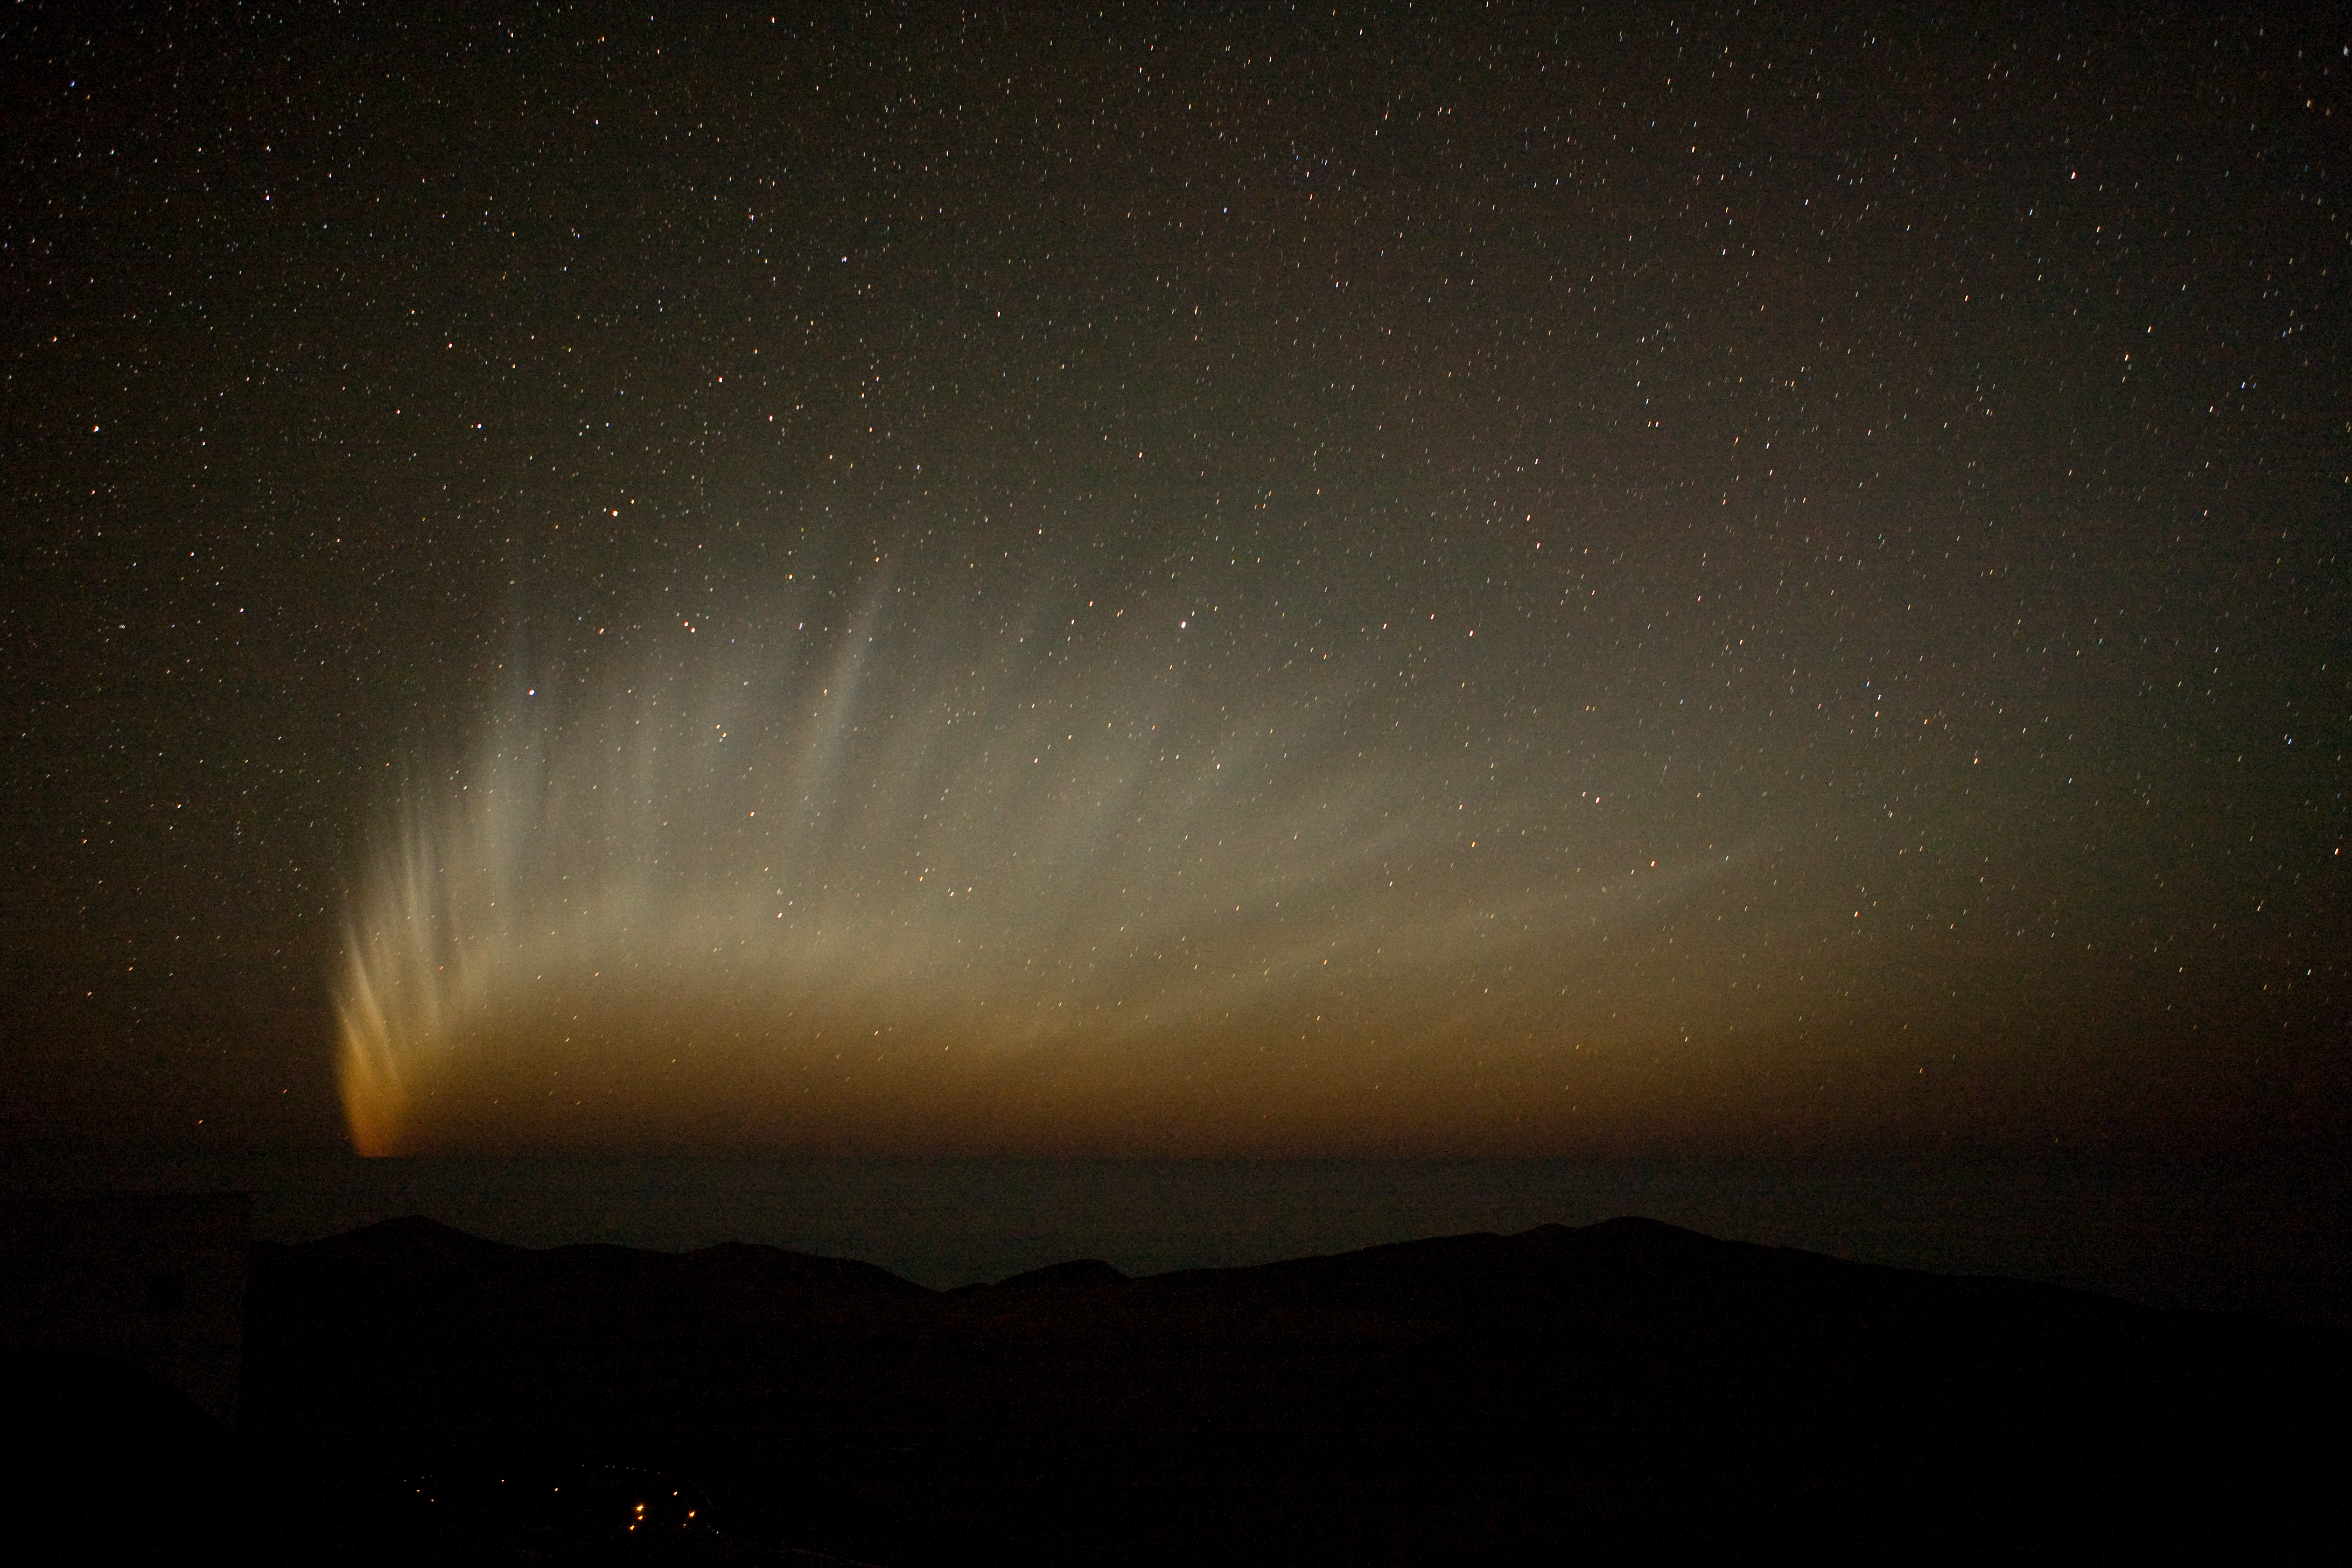

Comet McNaught

The tail of comet McNaught over the Pacific seen from Paranal in January 2007.

Credit: ESO/H.H.Heyer